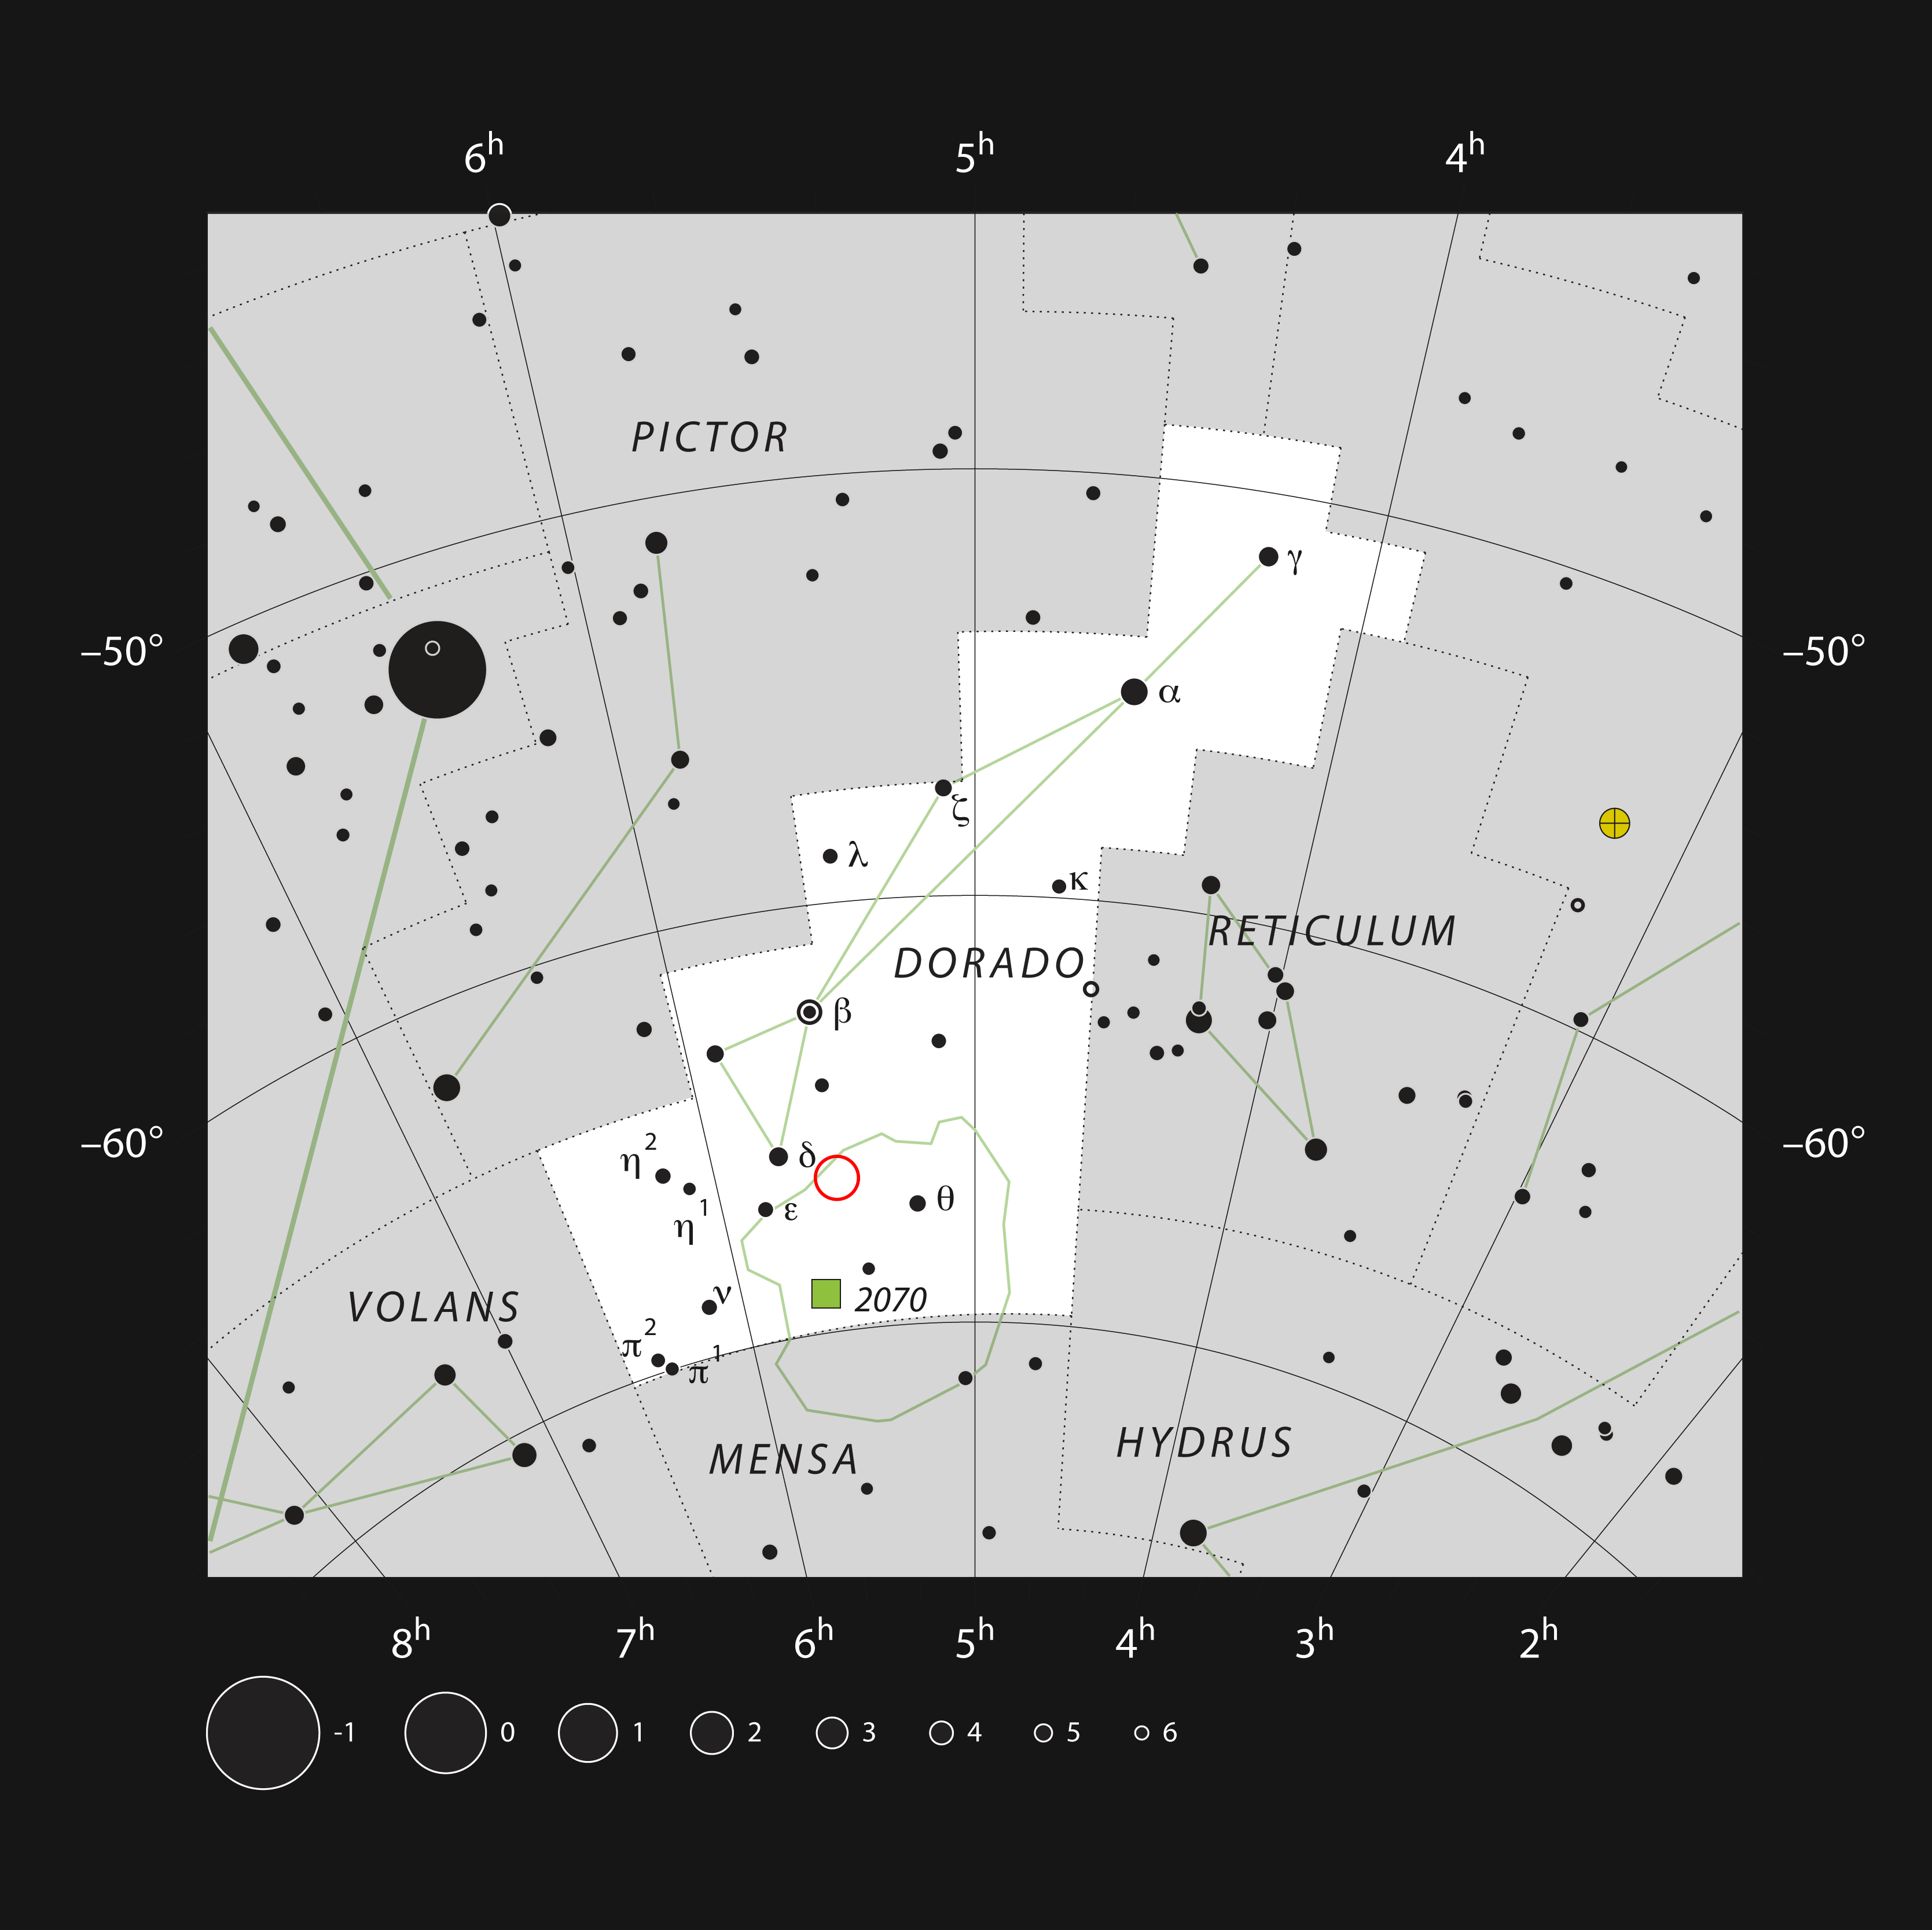

LHA 120-N55 in the constellation of Dorado

This chart shows all the naked eye stars in the far-southern constellation of Dorado (The Dolphin Fish) and also indicates the outline of the Large Magellanic Cloud, a small nearby galaxy. The position of the star formation region LHA 120-N55 is marked. This gas cloud is very faint to be seen visually, but the hot young stars with which it is associated are easier to spot.

Credit: ESO/IAU and Sky & Telescope